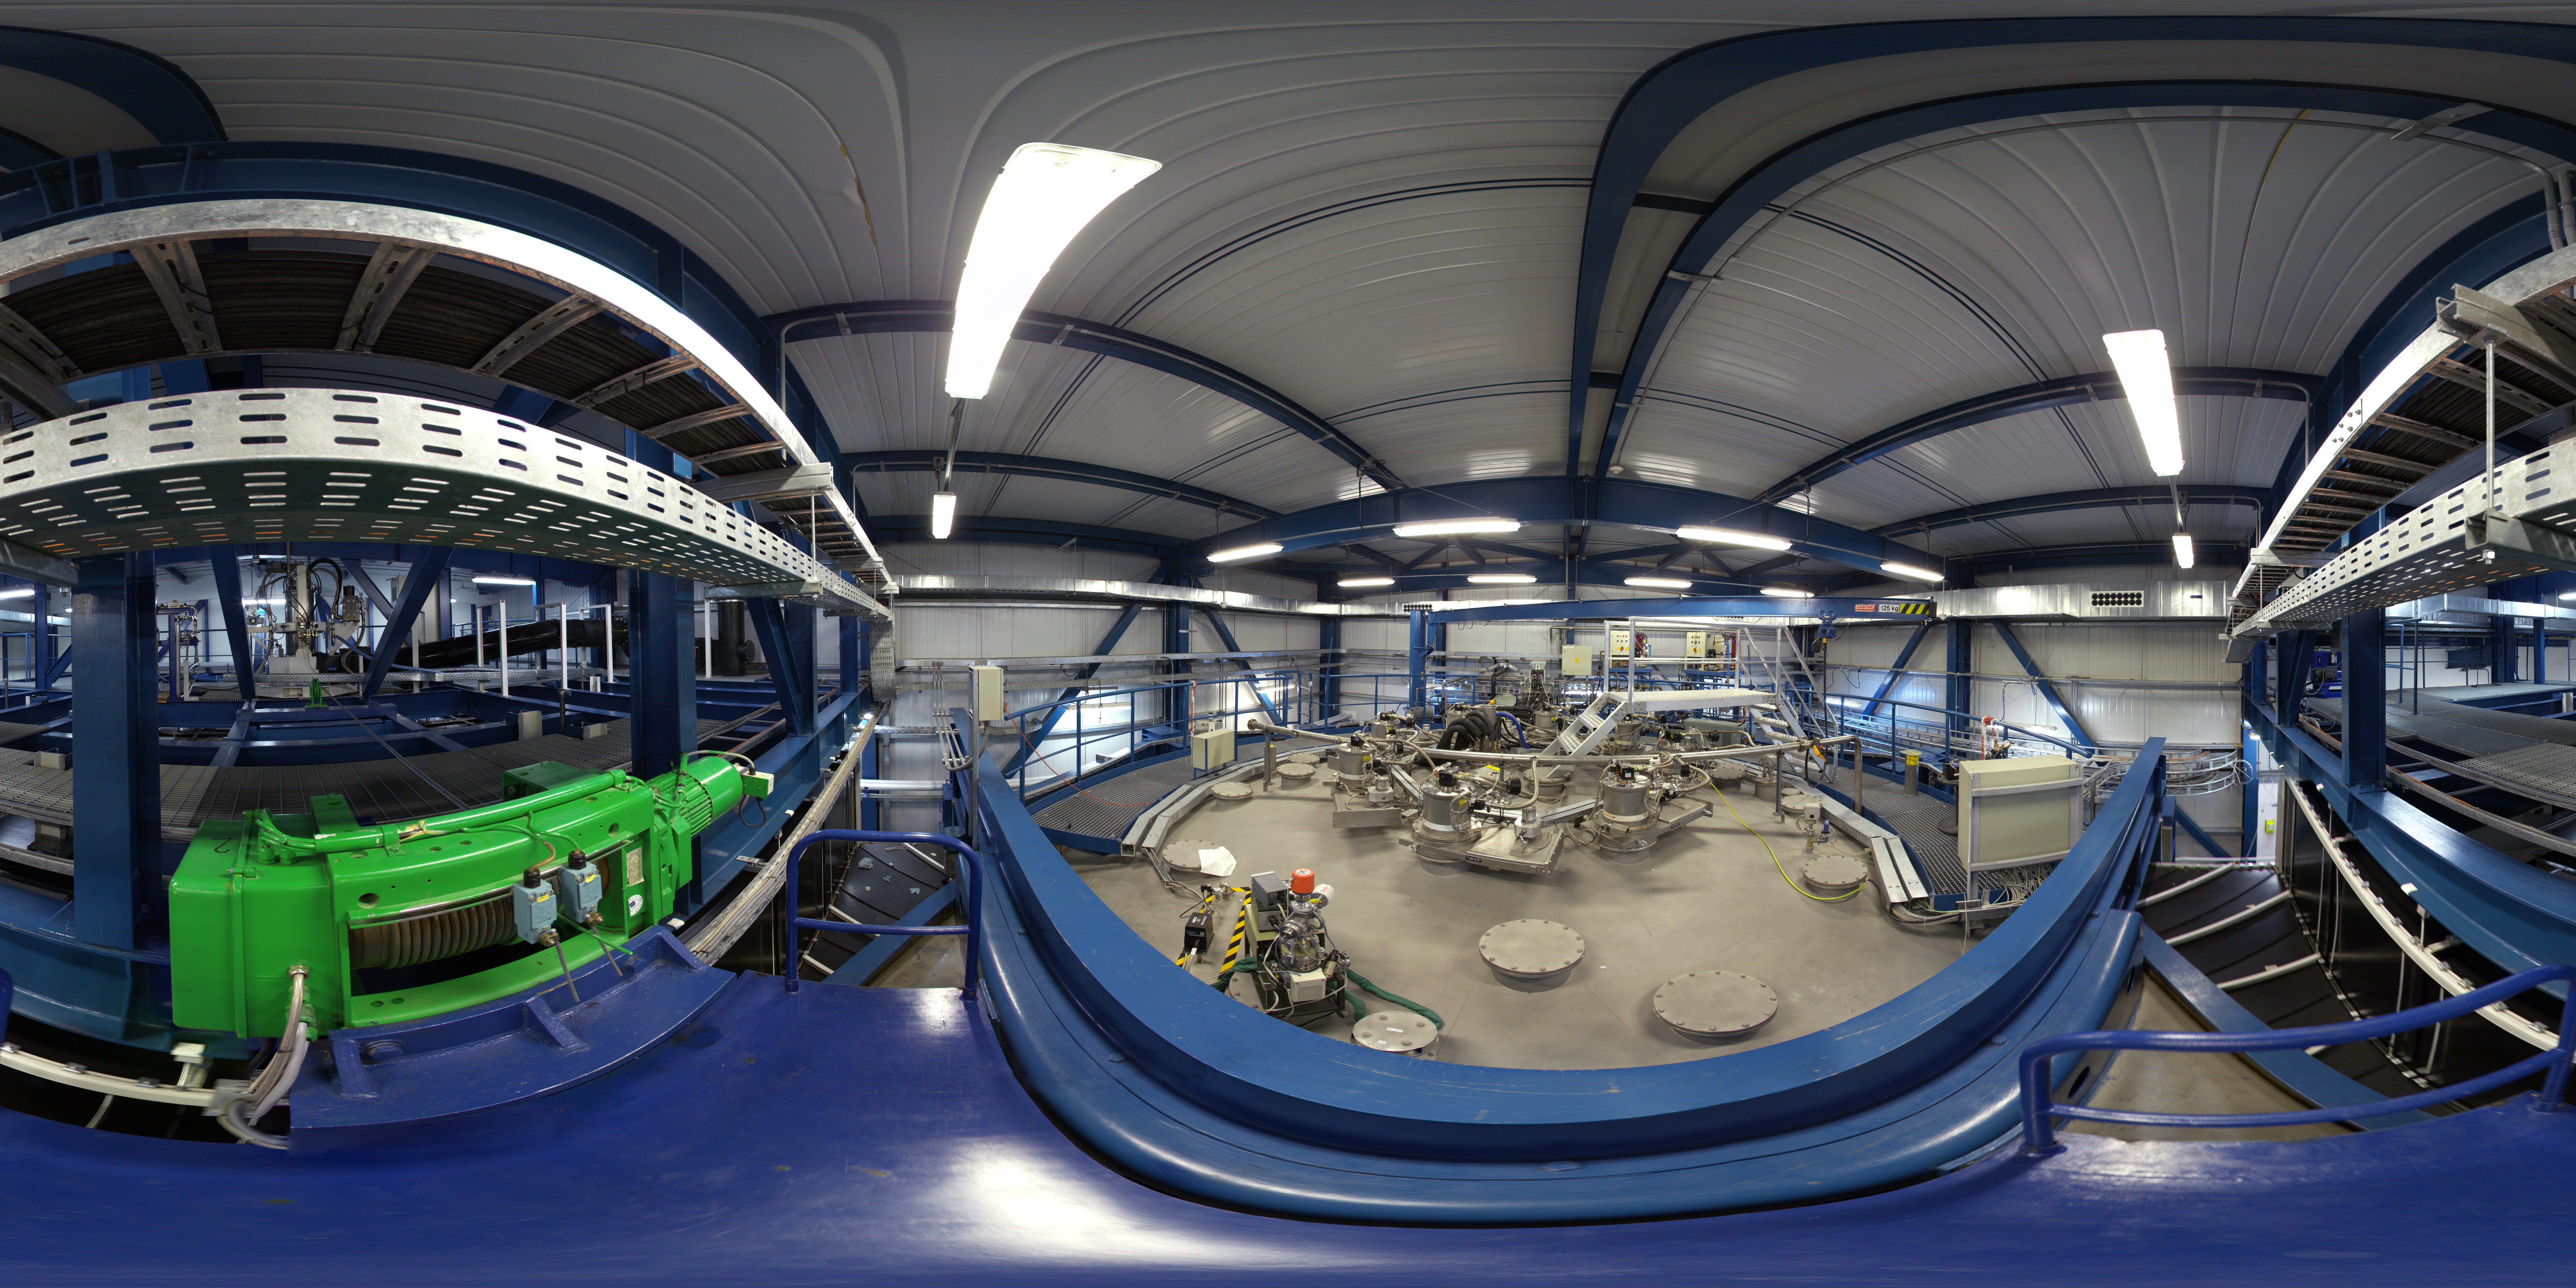

Inside the Mirror Maintenance Building

360 degree panorama inside the Mirror Maintenance Building at Paranal Observatory.

Credit: ESO